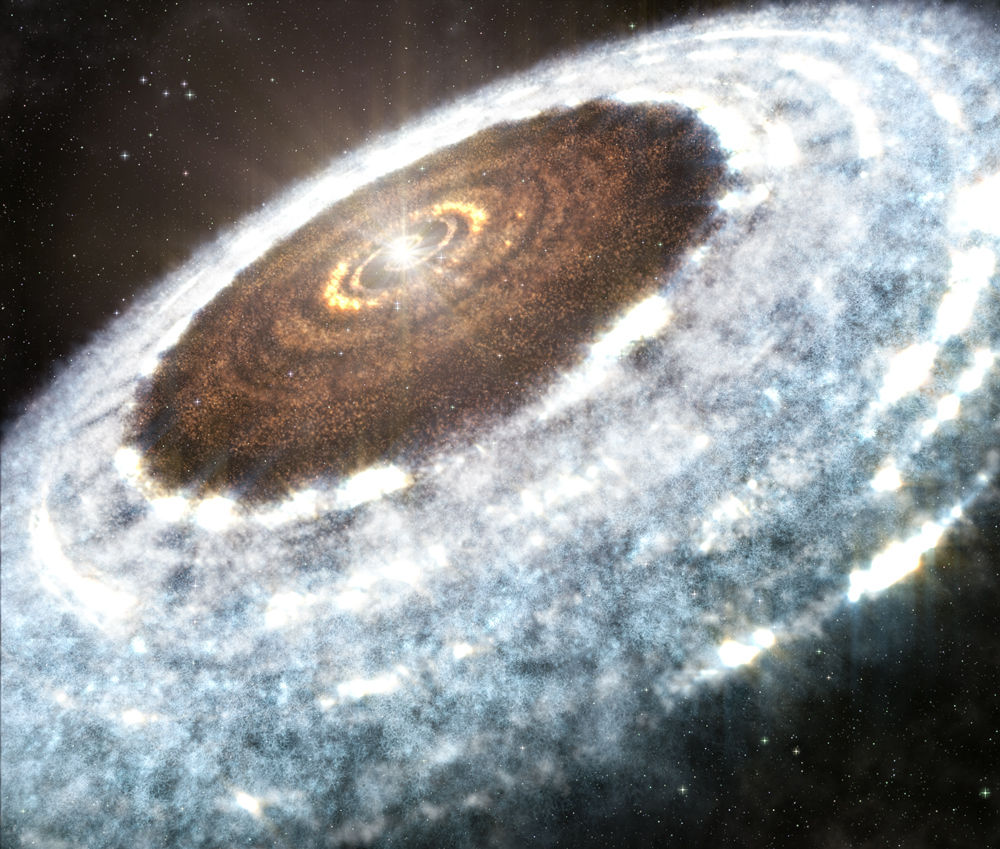

Artist impression of the water snowline around the young star V883 Orionis

Artist impression of the water snowline around the young star V883 Orionis, as detected with ALMA.

Credit: A. Angelich (NRAO/AUI/NSF)/ALMA (ESO/NAOJ/NRAO)